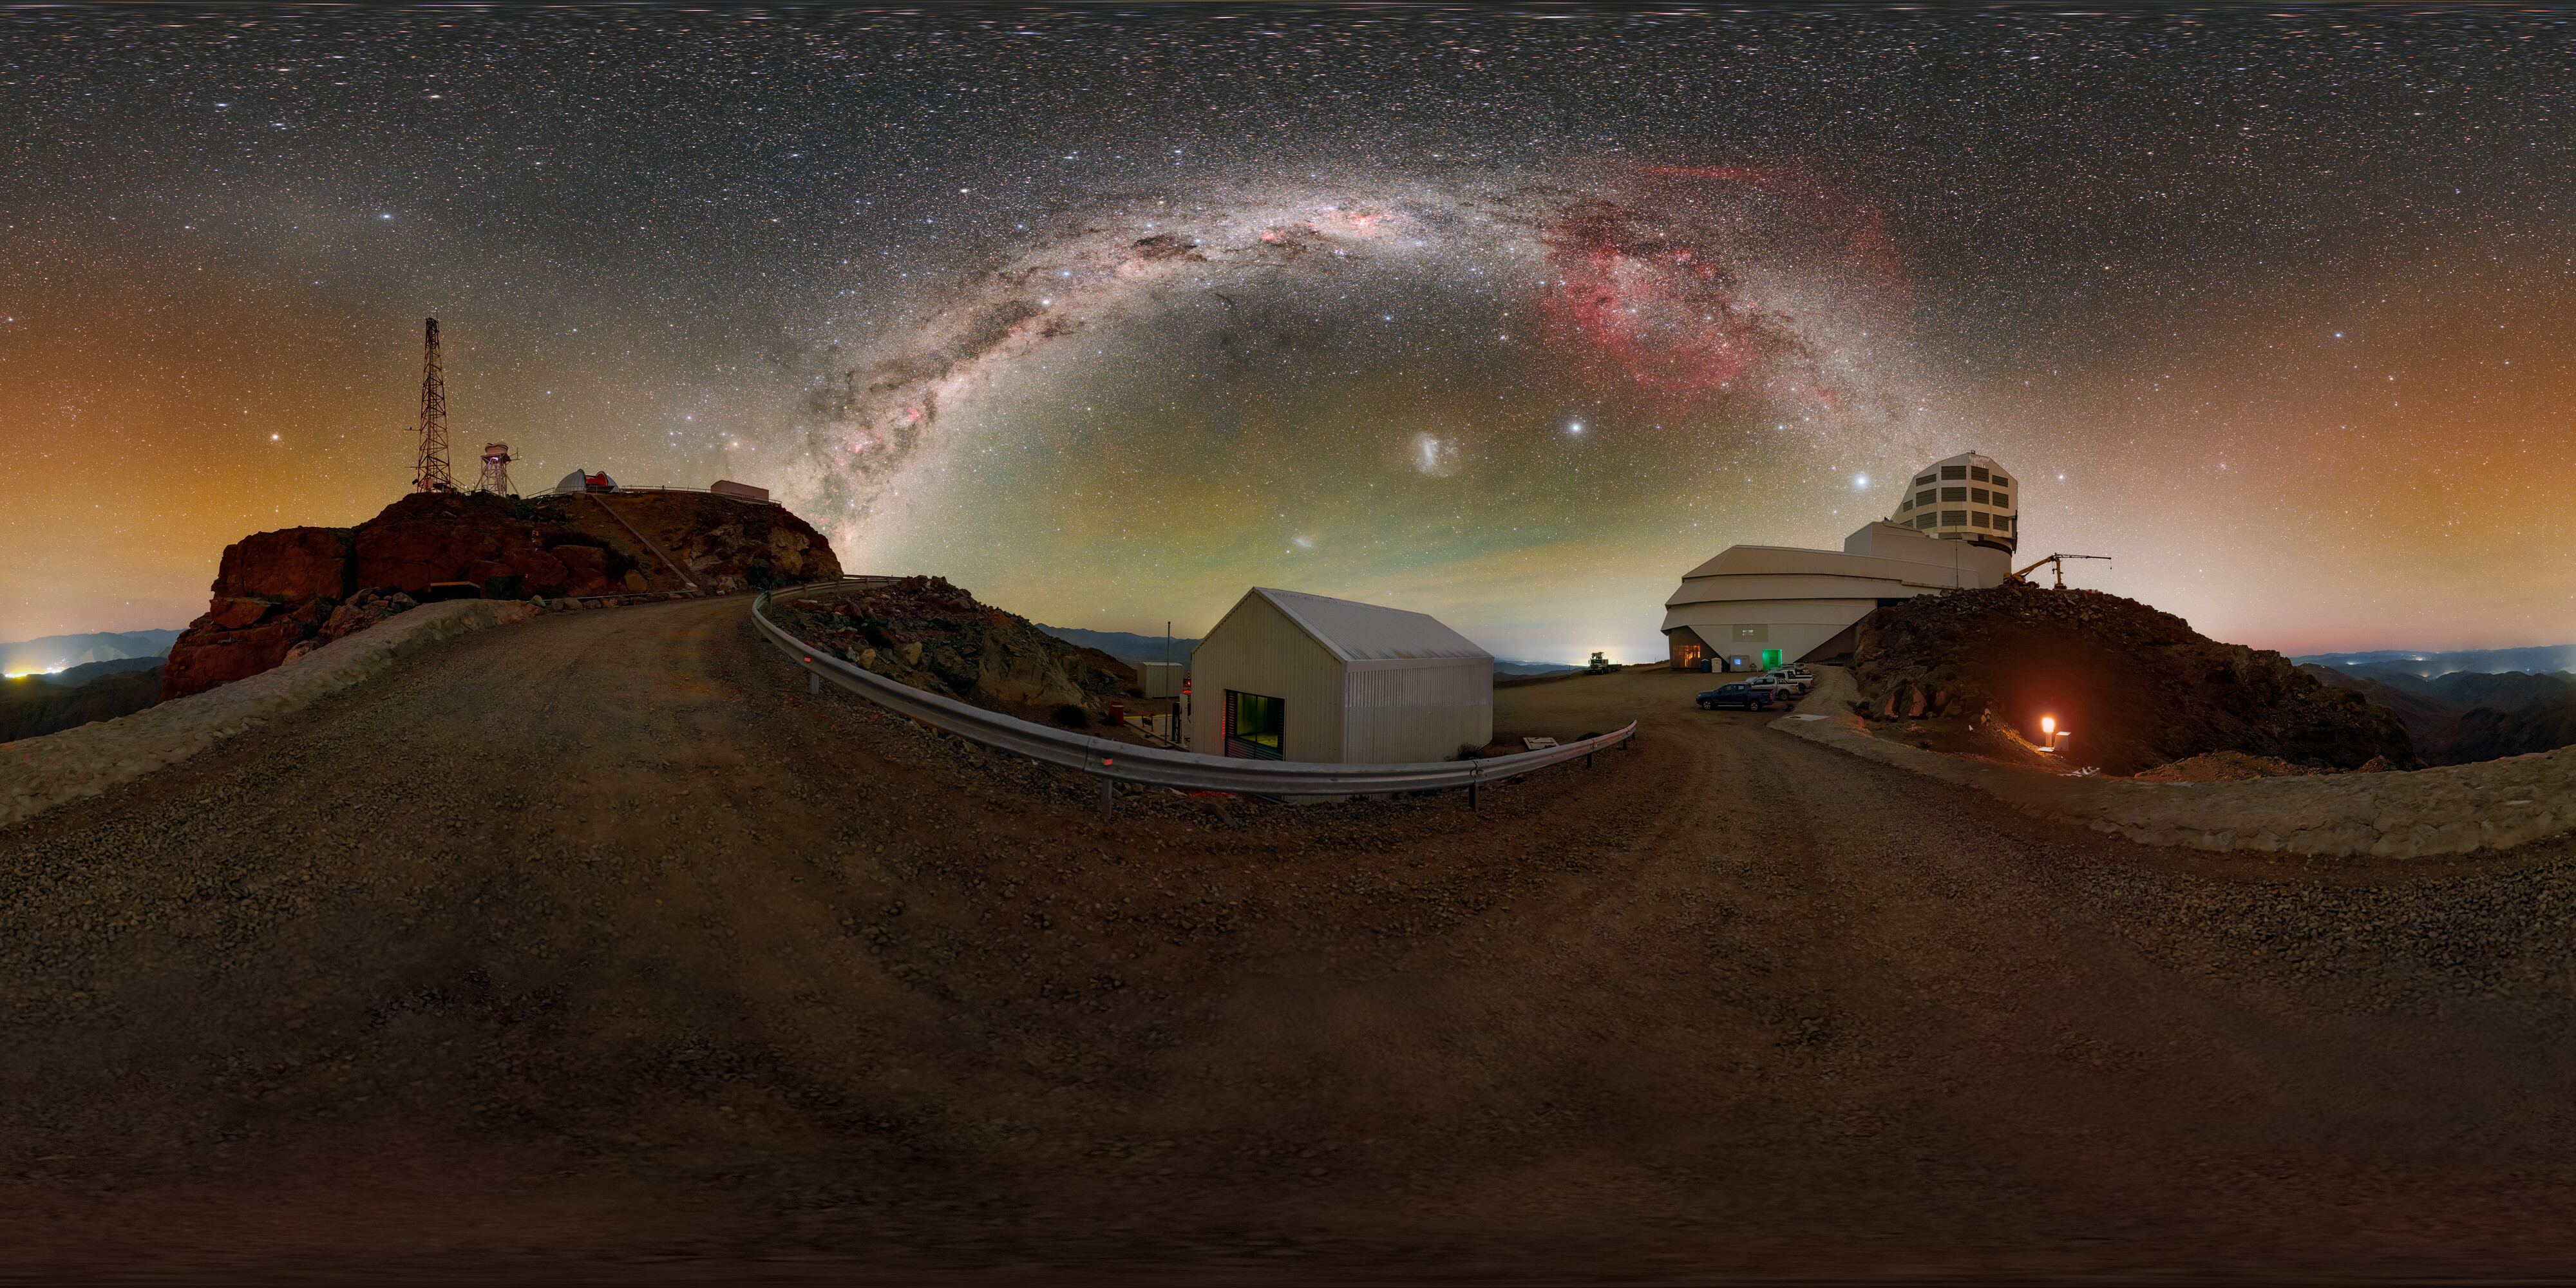

Painting the Night Sky above Rubin (360-degree Panorama)

The Milky Way and the Large Magellanic Cloud paint the night sky above NSF–DOE Vera C. Rubin Observatory during First Look observations. A zoomed-in panorama, fulldome version, and cropped version of this image are also available.

Credit: NSF–DOE Vera C. Rubin Observatory/NOIRLab/SLAC/AURA/P. Horálek (Institute of Physics in Opava)